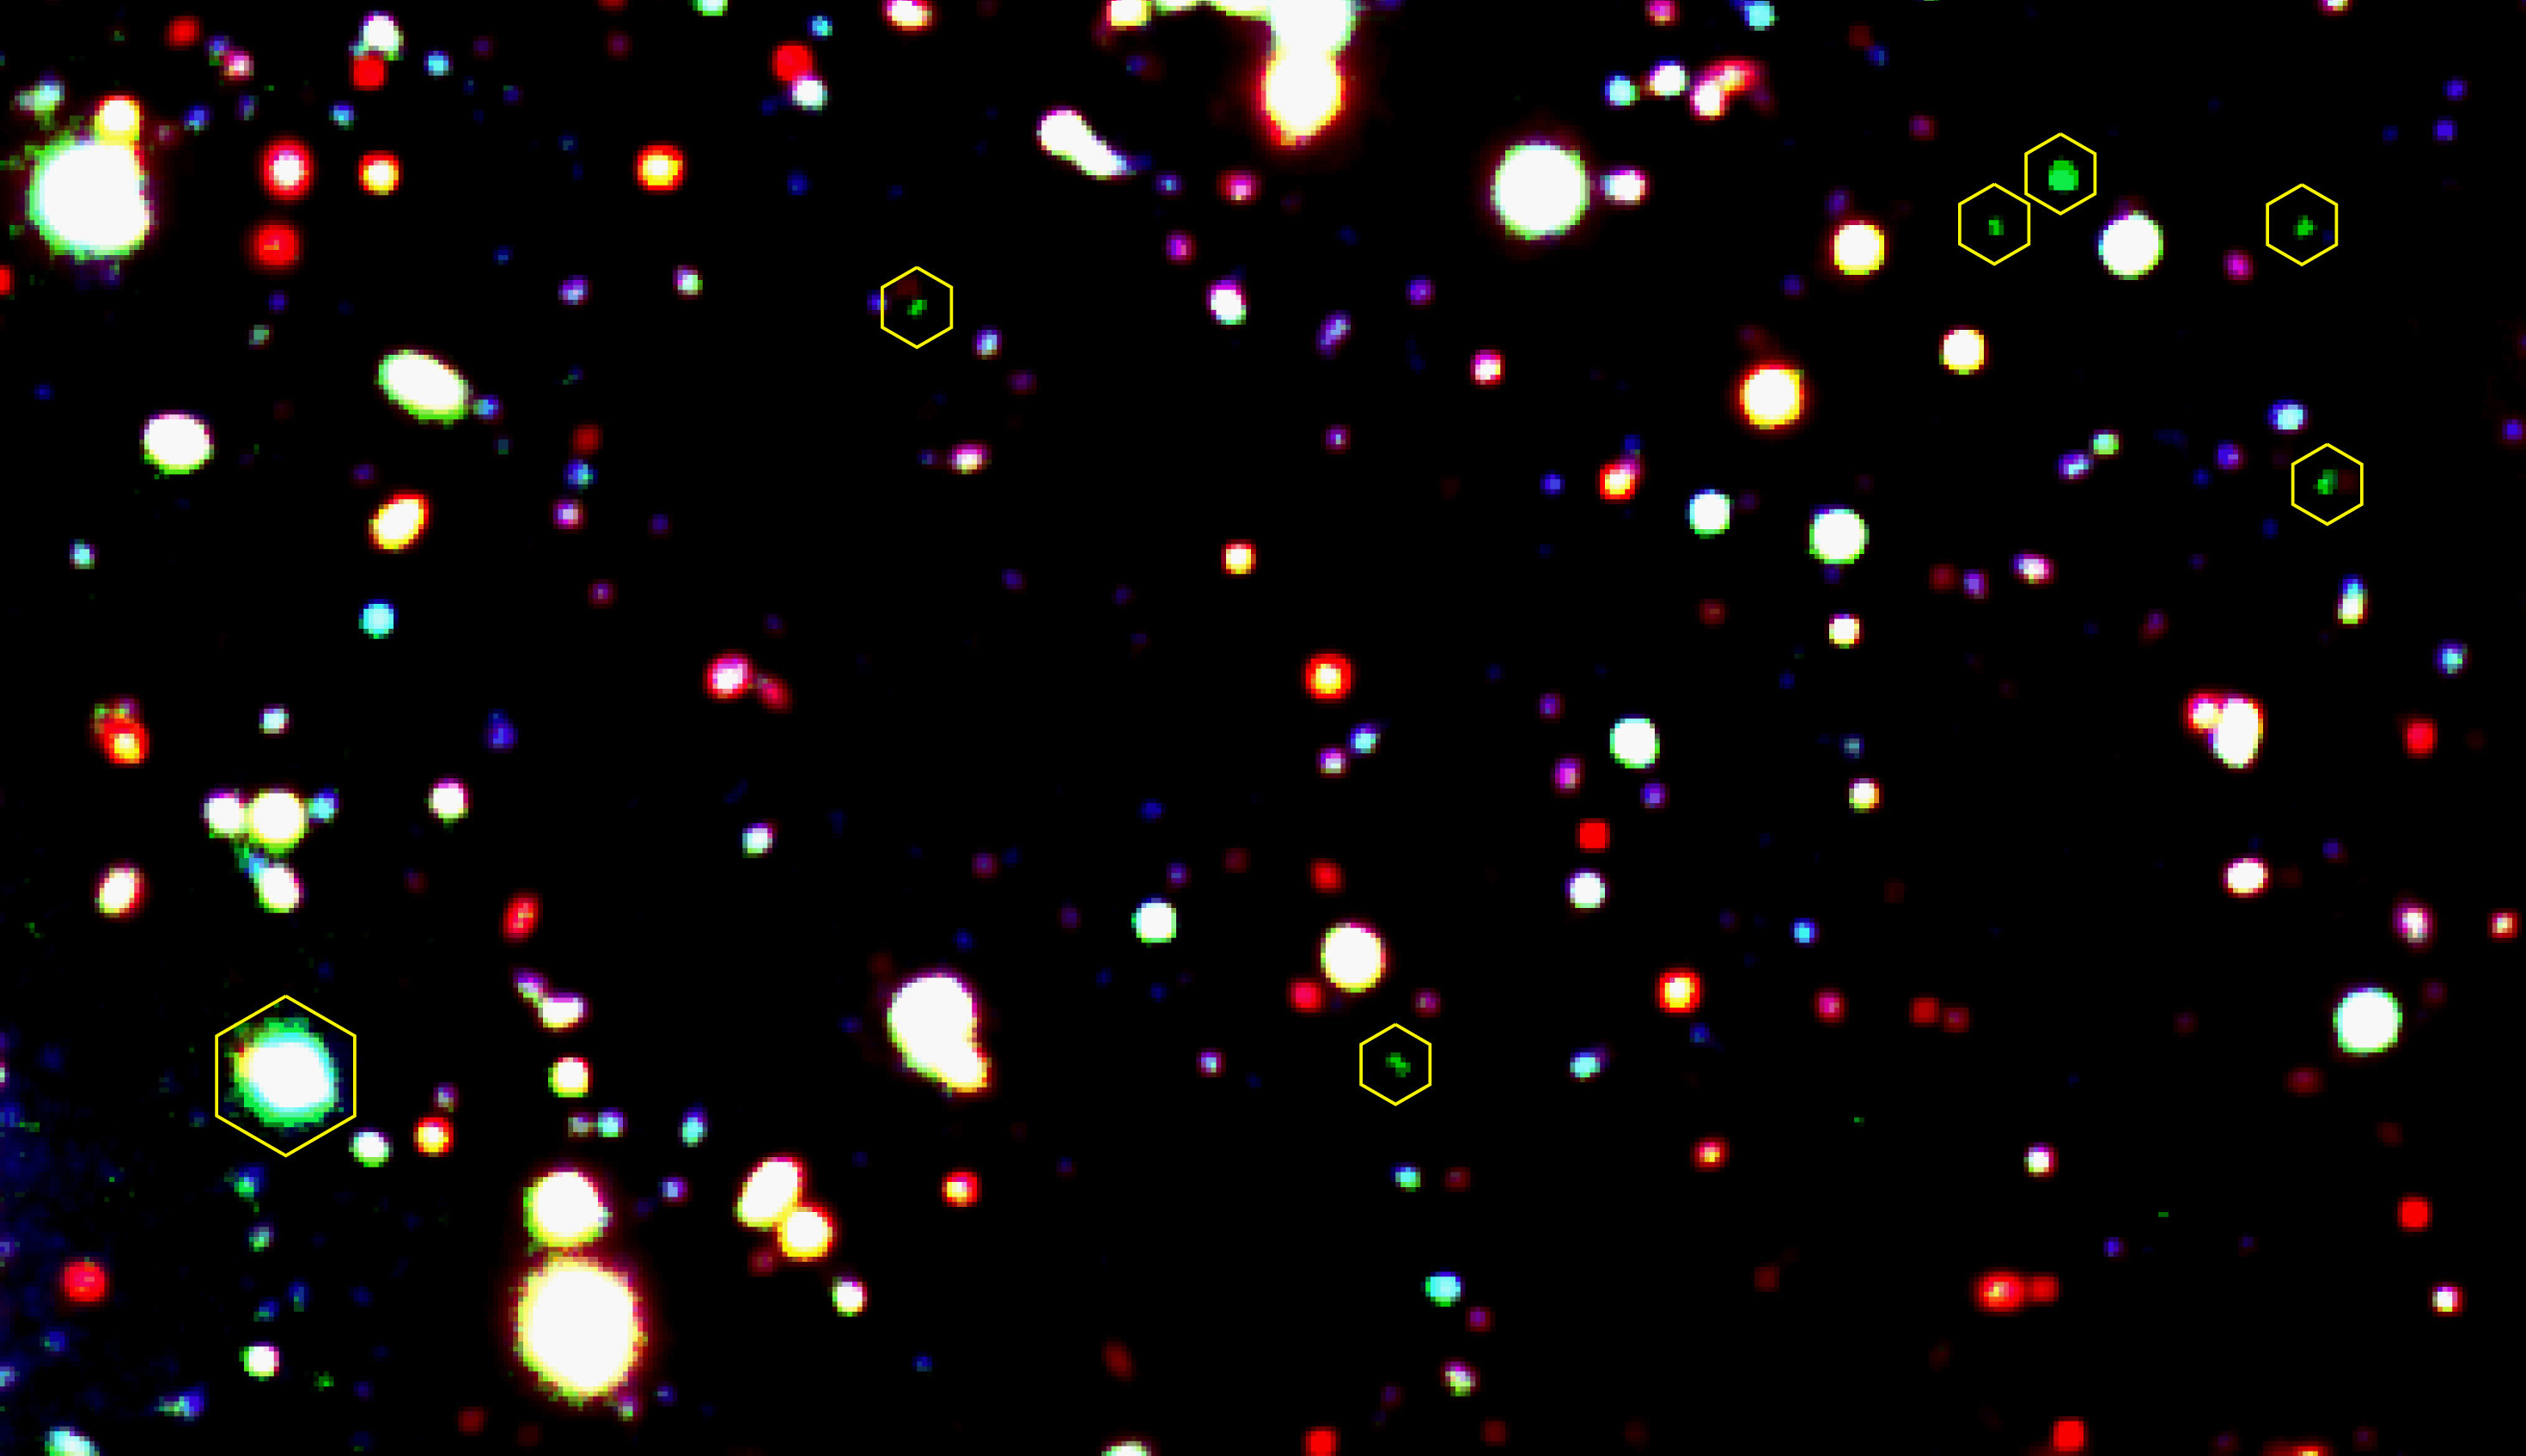

A group of objects at redshift 3.04

This is a "true-colour" image of part of the sky field near the quasar Q 1205-30. Red, blue and yellow objects are displayed with their true colours, while objects at a redshift of about 3 and with strong Lyman-alpha emission lines have a bright green colour (see the text). Six Lyman-alpha Emitting Galaxy-building Objects (LEGOs for short) are marked by hexagons. The quasar (at the lower left) is marked by a larger hexagon and is seen to have an extended Lyman-alpha cloud in front of it, here visible as extended green light.

Technical information: this image is a colour composite, based on three images. The green channel is based on images with a total exposure time of 17.8 hours, obtained through a 2 nm wide, optical filter, centred at wavelength 490.6 nm and obtained in 1998 with the SuSI2 instrument at the ESO 3.58-m New Technology Telescope (NTT) on La Silla. The blue and red channels are based on 13 400-sec exposures in a B-filter and 15 250-sec exposures in an I-filter, respectively, both obtained with 8.2-m VLT ANTU telescope and the multi-mode FORS1 instrument. The field measures 3.0 x 1.8 arcmin 2. North is up and East is left.

Credit: ESO